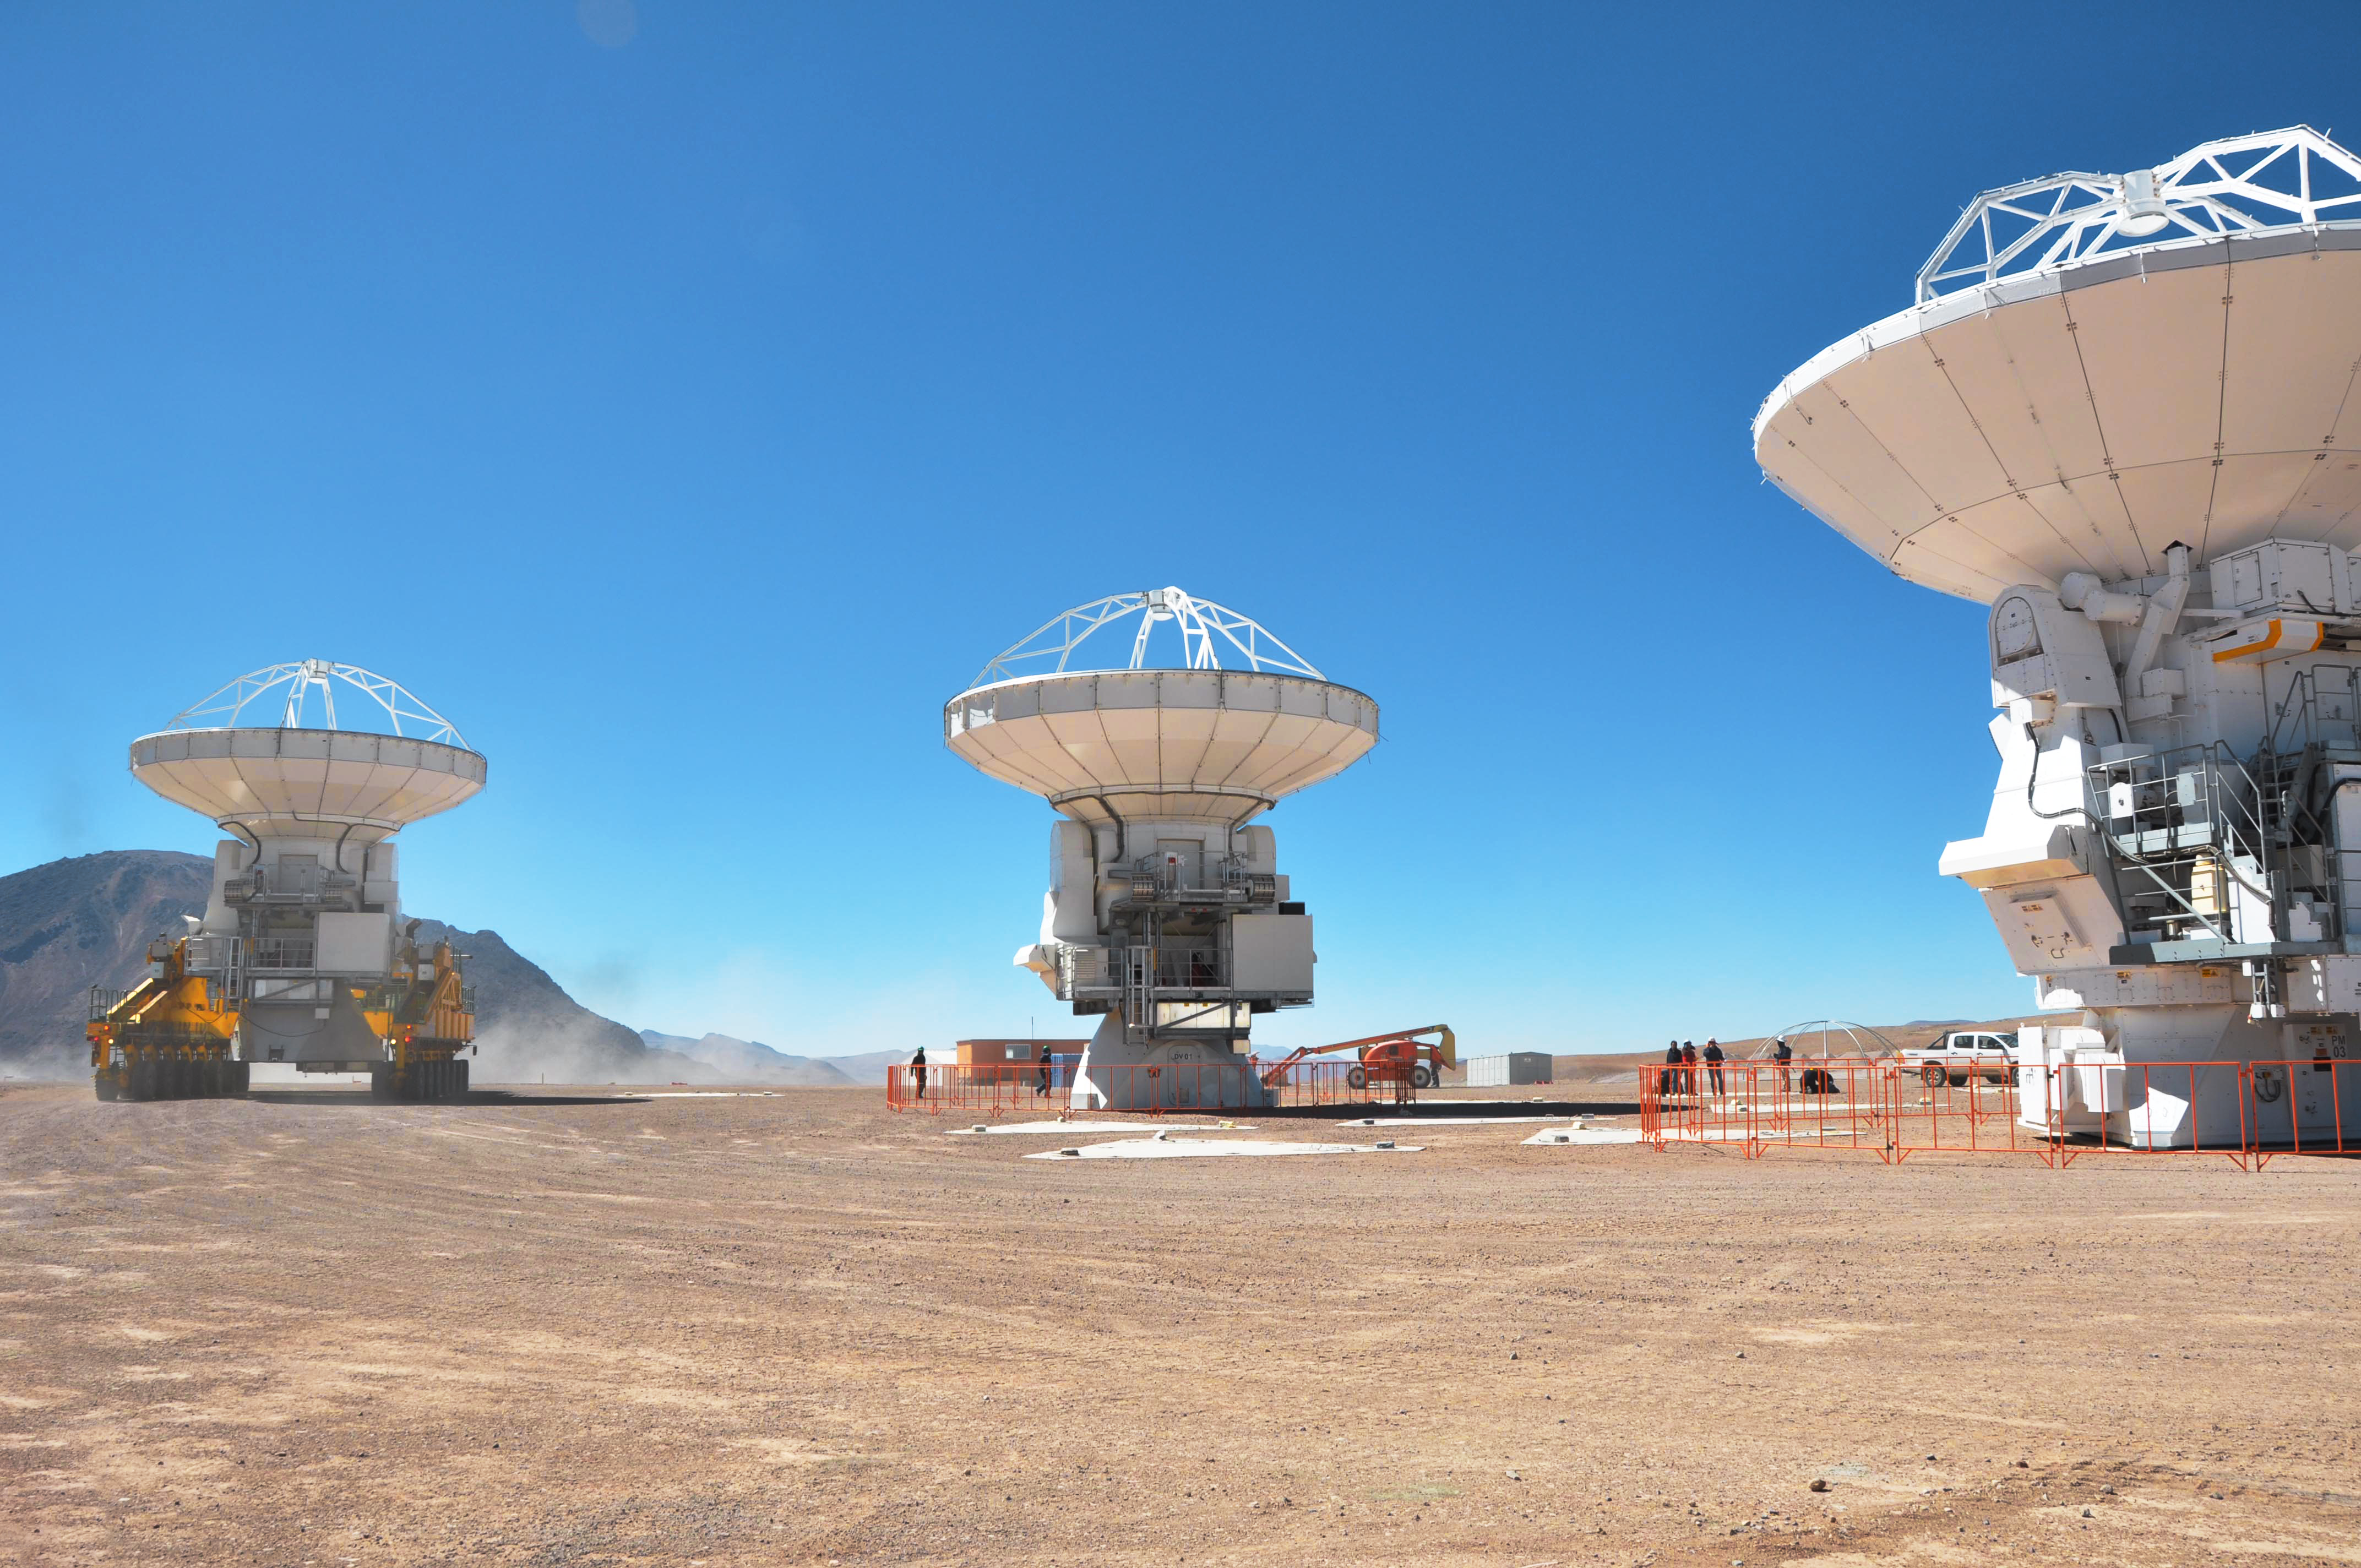

Moving ALMA antennas to the Atacama compact array pads

At the end of March 2010, the three antennas already positioned on Chajnantor were moved to a new location at the centre of the site, using the antenna stations that will eventually form the Atacama Compact Array. This enables the Commissioning and Science Verification team to put the antennas close together, which is essential for some of the critical tests of the antenna performance and the stability of the system.

Credit: ALMA (ESO/NAOJ/NRAO)/S. Cabezón (NRAO)